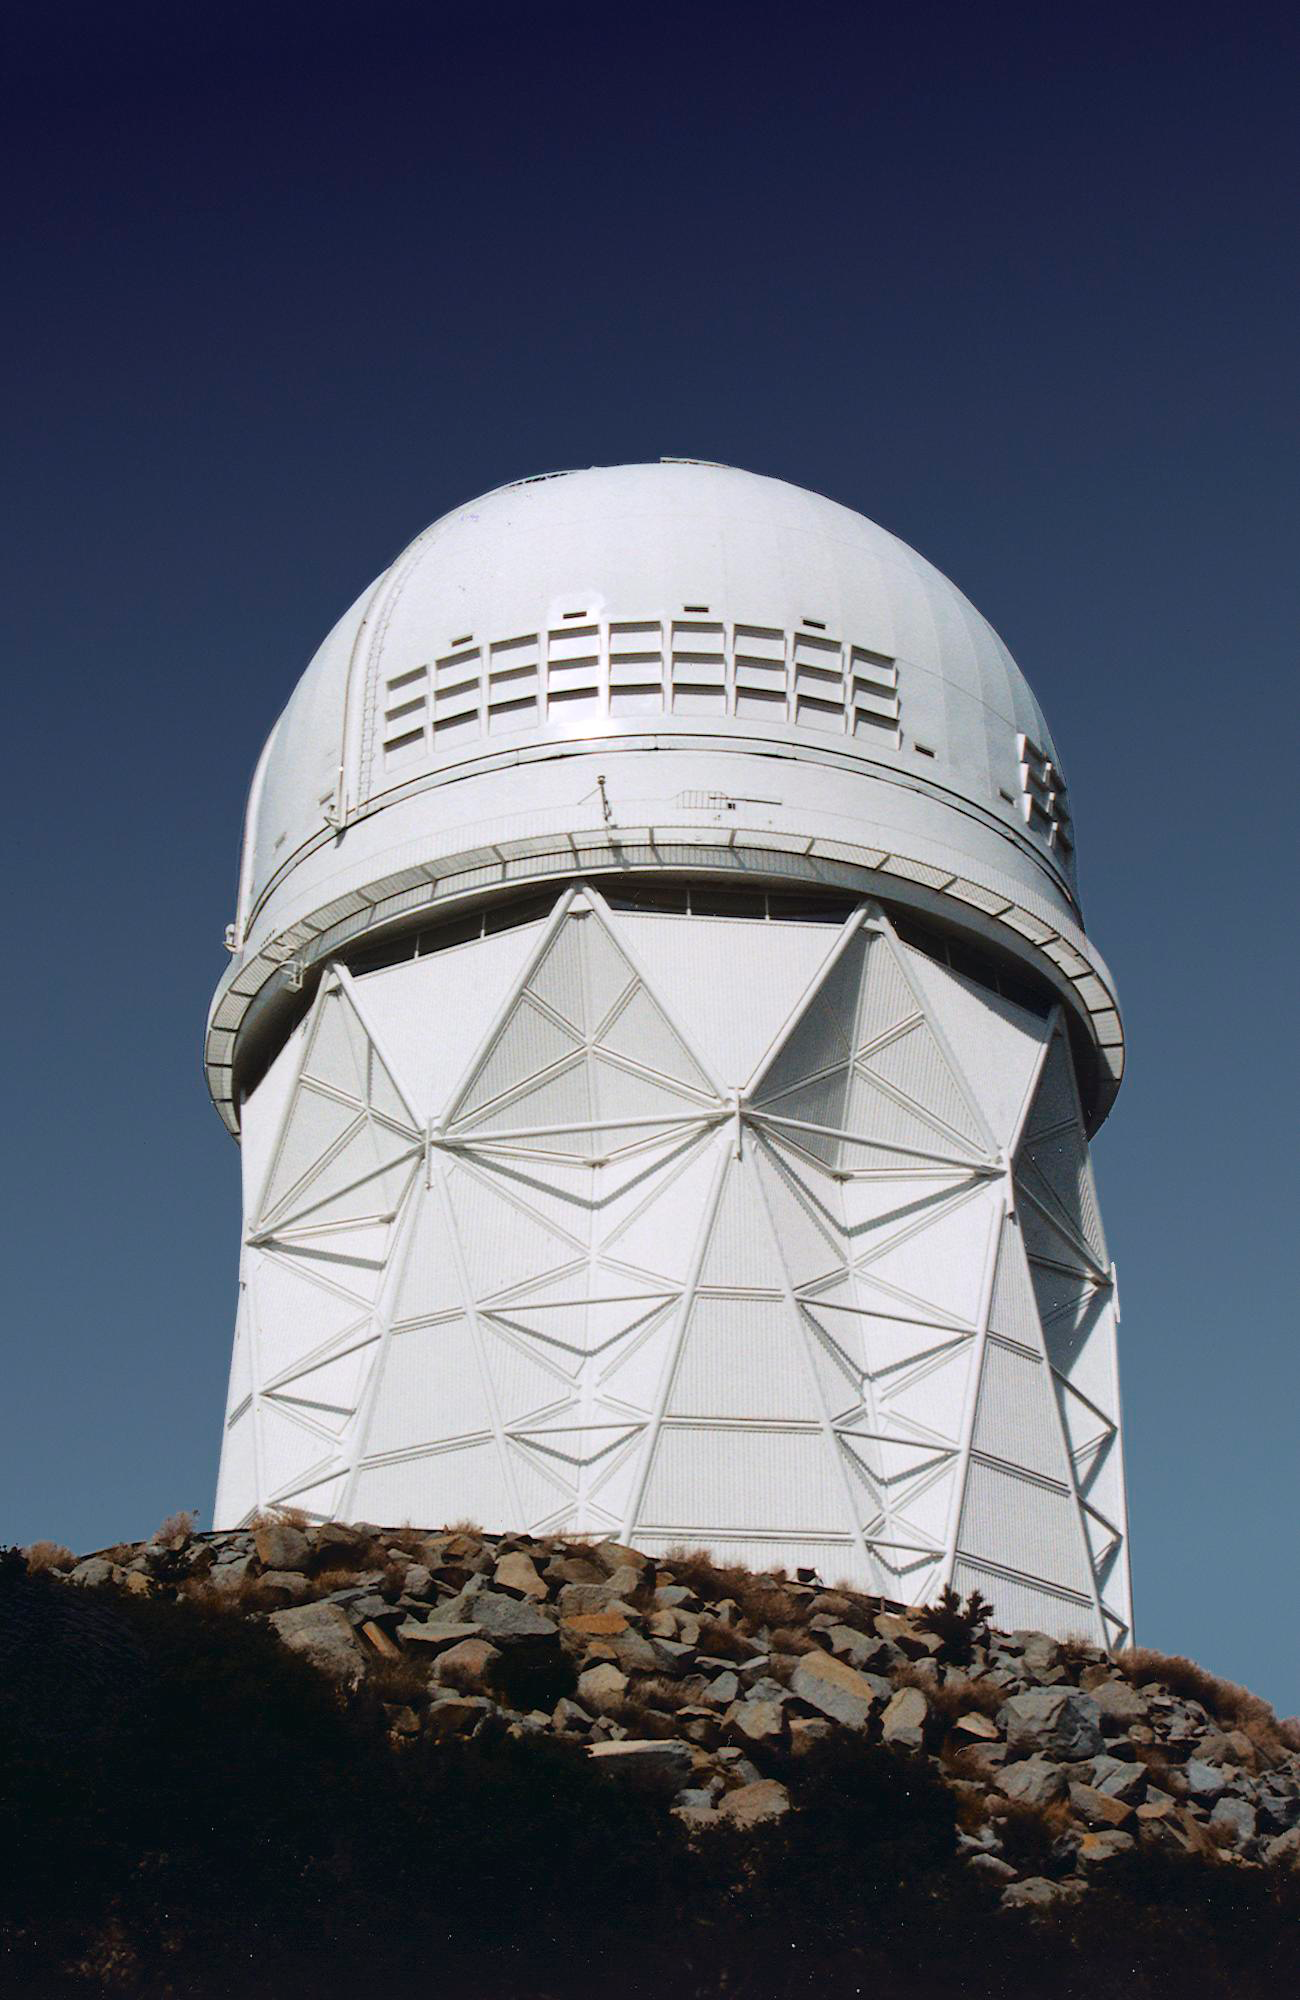

KPNO 4-meter telescope

Exterior of Kitt Peak Mayall 4-meter telescope, showing the exhaust vents installed in 1997.

Credit: NOIRLab/NSF/AURA